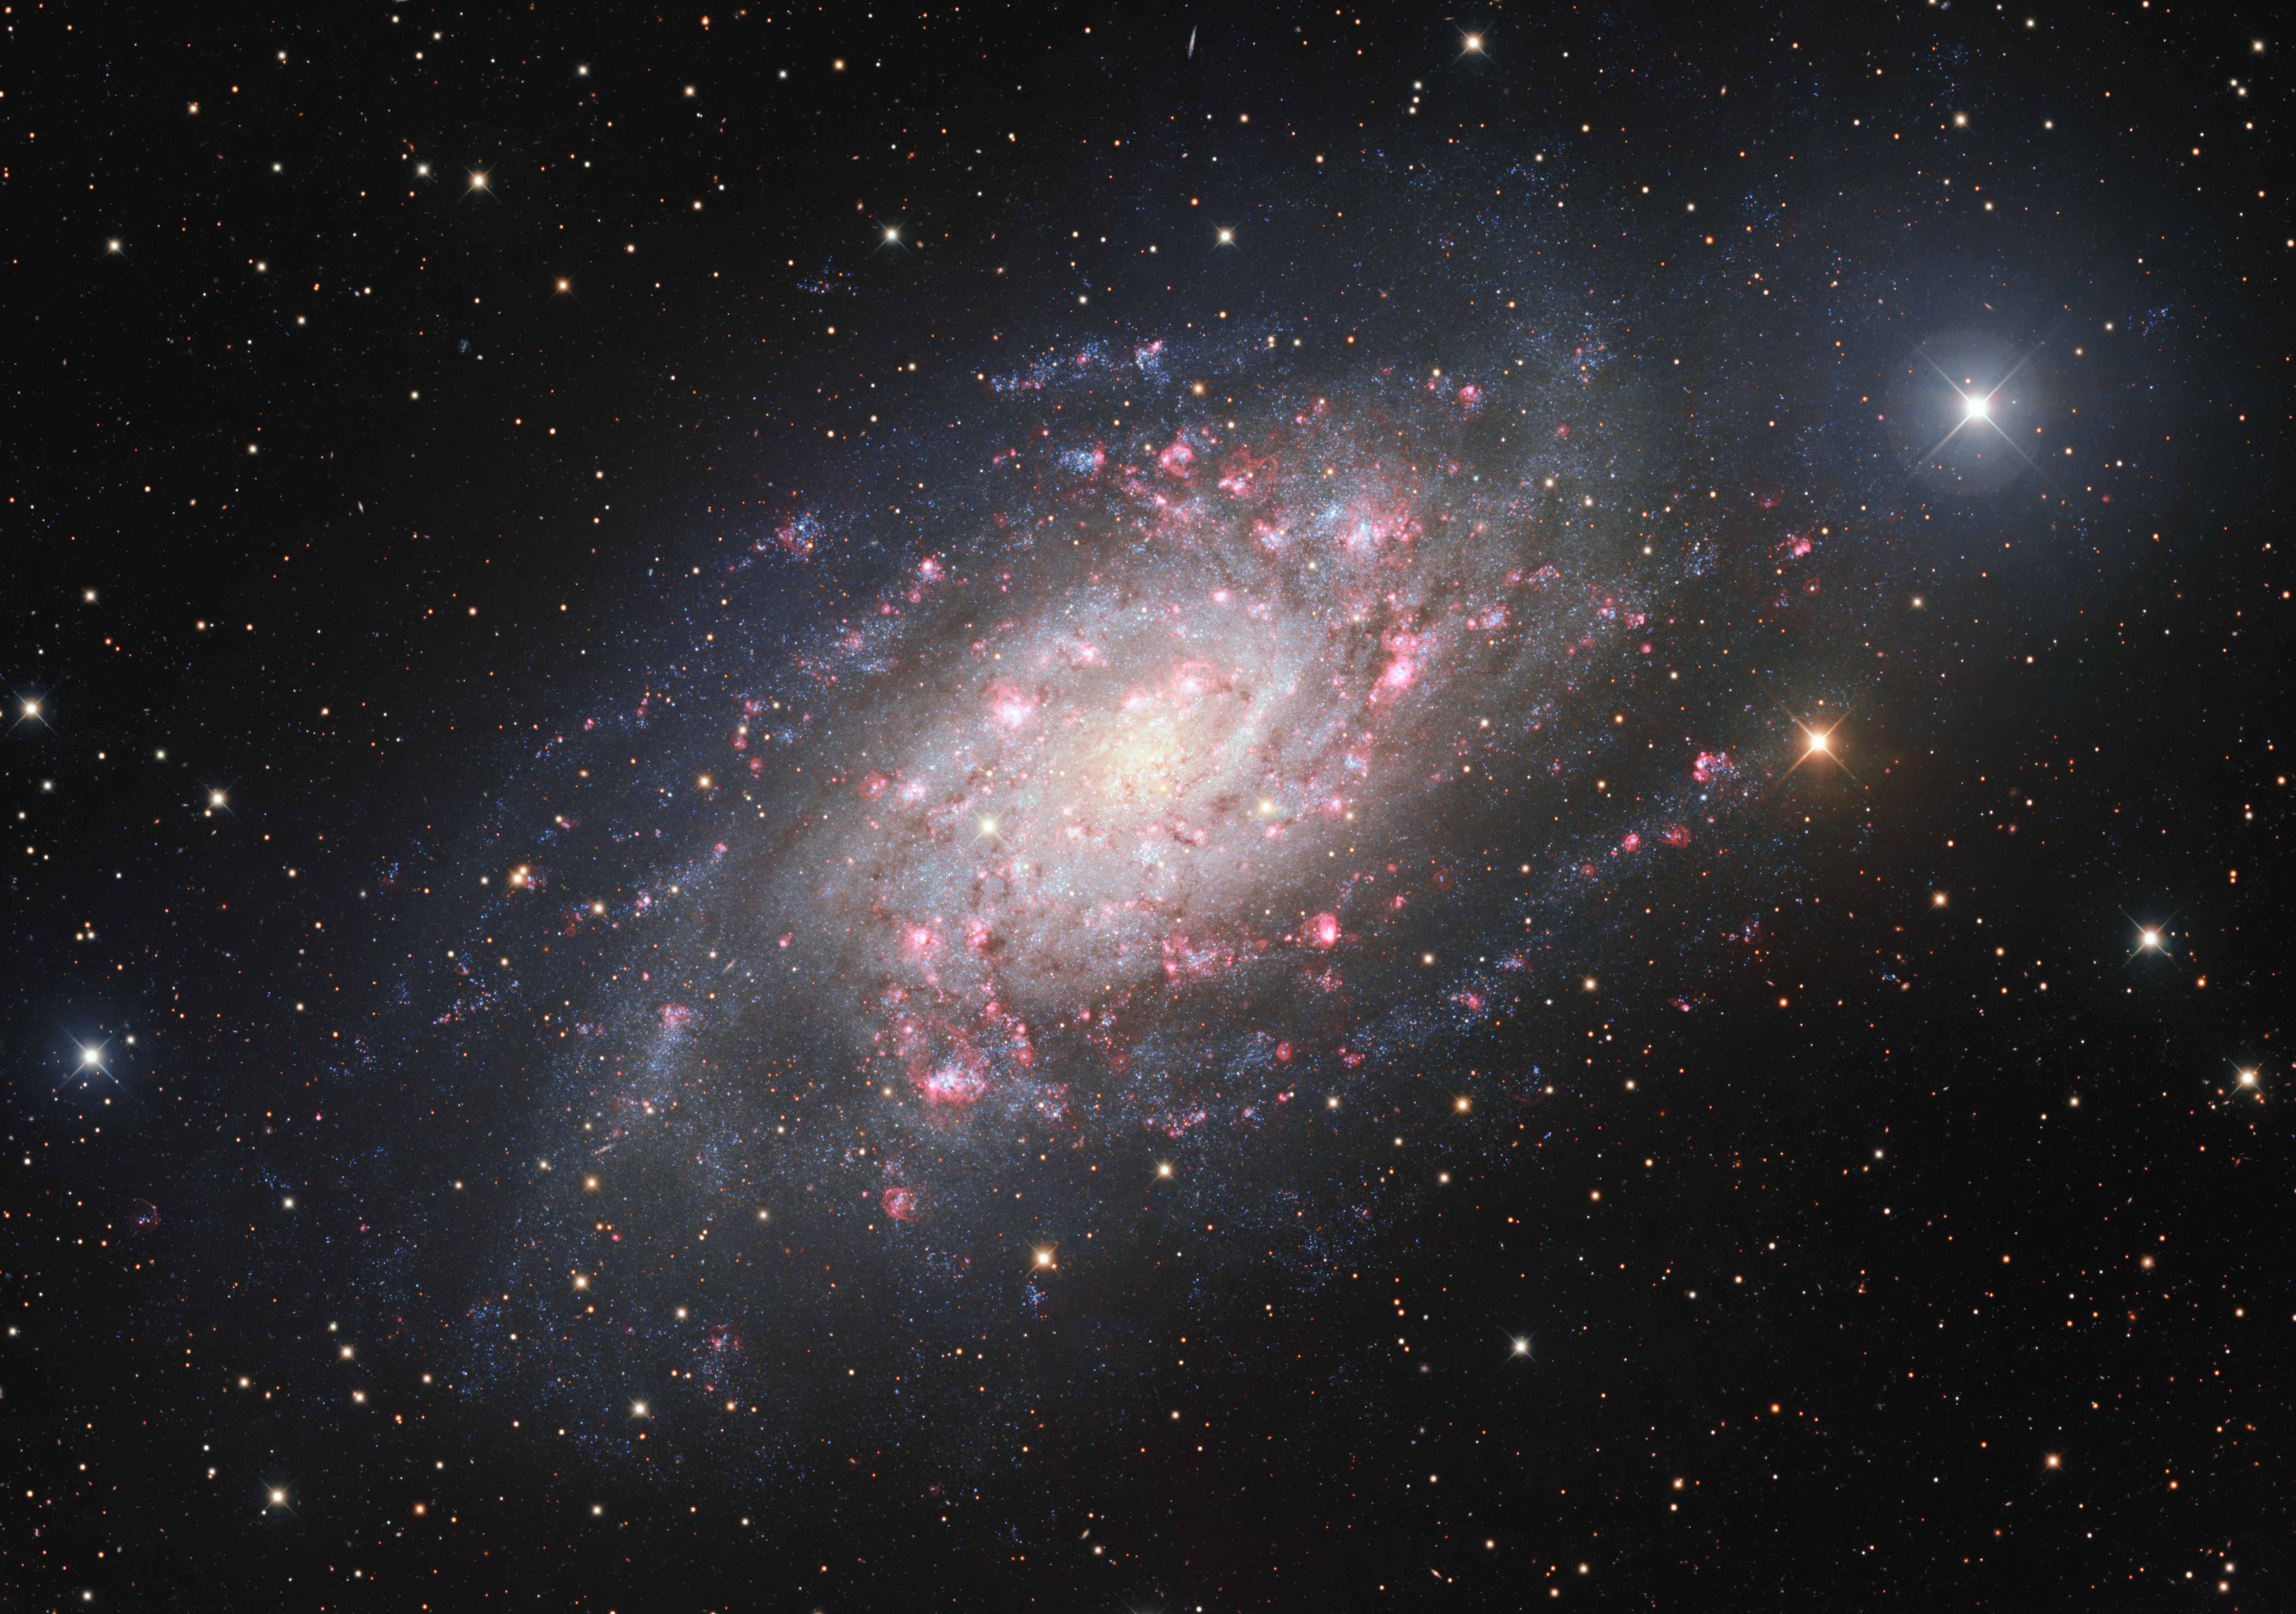

A Galaxy of Birth and Death

Captured by the Mosaic camera on the Nicholas U. Mayall 4-meter Telescope at the Kitt Peak National Observatory (KPNO), a Program of NSF NOIRLab, the spiral galaxy NGC 2403, also known as Caldwell 7, highlights the dynamic birth and death of stars. The glowing red spots dotting the galaxy are clouds of ionized hydrogen gas known as HII regions. These areas indicate the birth of young, hot stars, which often ionize nearby hydrogen gas during their dynamic formation. Conversely NGC 2403 has also been the home of the brightest and nearest observed death of a star this millennium: the supernova SN 2004dj. The region in NGC 2403 that contained the star which became a supernova in 2004 had been observed both before, during and after the explosion, providing a fascinating timeline of the impact of the event. Since star formation occurs on a timescale much longer than a human lifetime, the process has to be pieced together like a puzzle through observations of different stars in different stages of the stellar life cycle. It is very satisfying for astronomers to be able to observe supernovae, which occur incredibly quickly even by human standards, to confirm and develop theories of the life cycle of stars.

Credit: KPNO/NOIRLab/NSF/AURA/M. T. Patterson (New Mexico State University)Image processing: T.A. Rector (University of Alaska Anchorage/NSF NOIRLab), M. Zamani & D. de Martin (NSF NOIRLab)